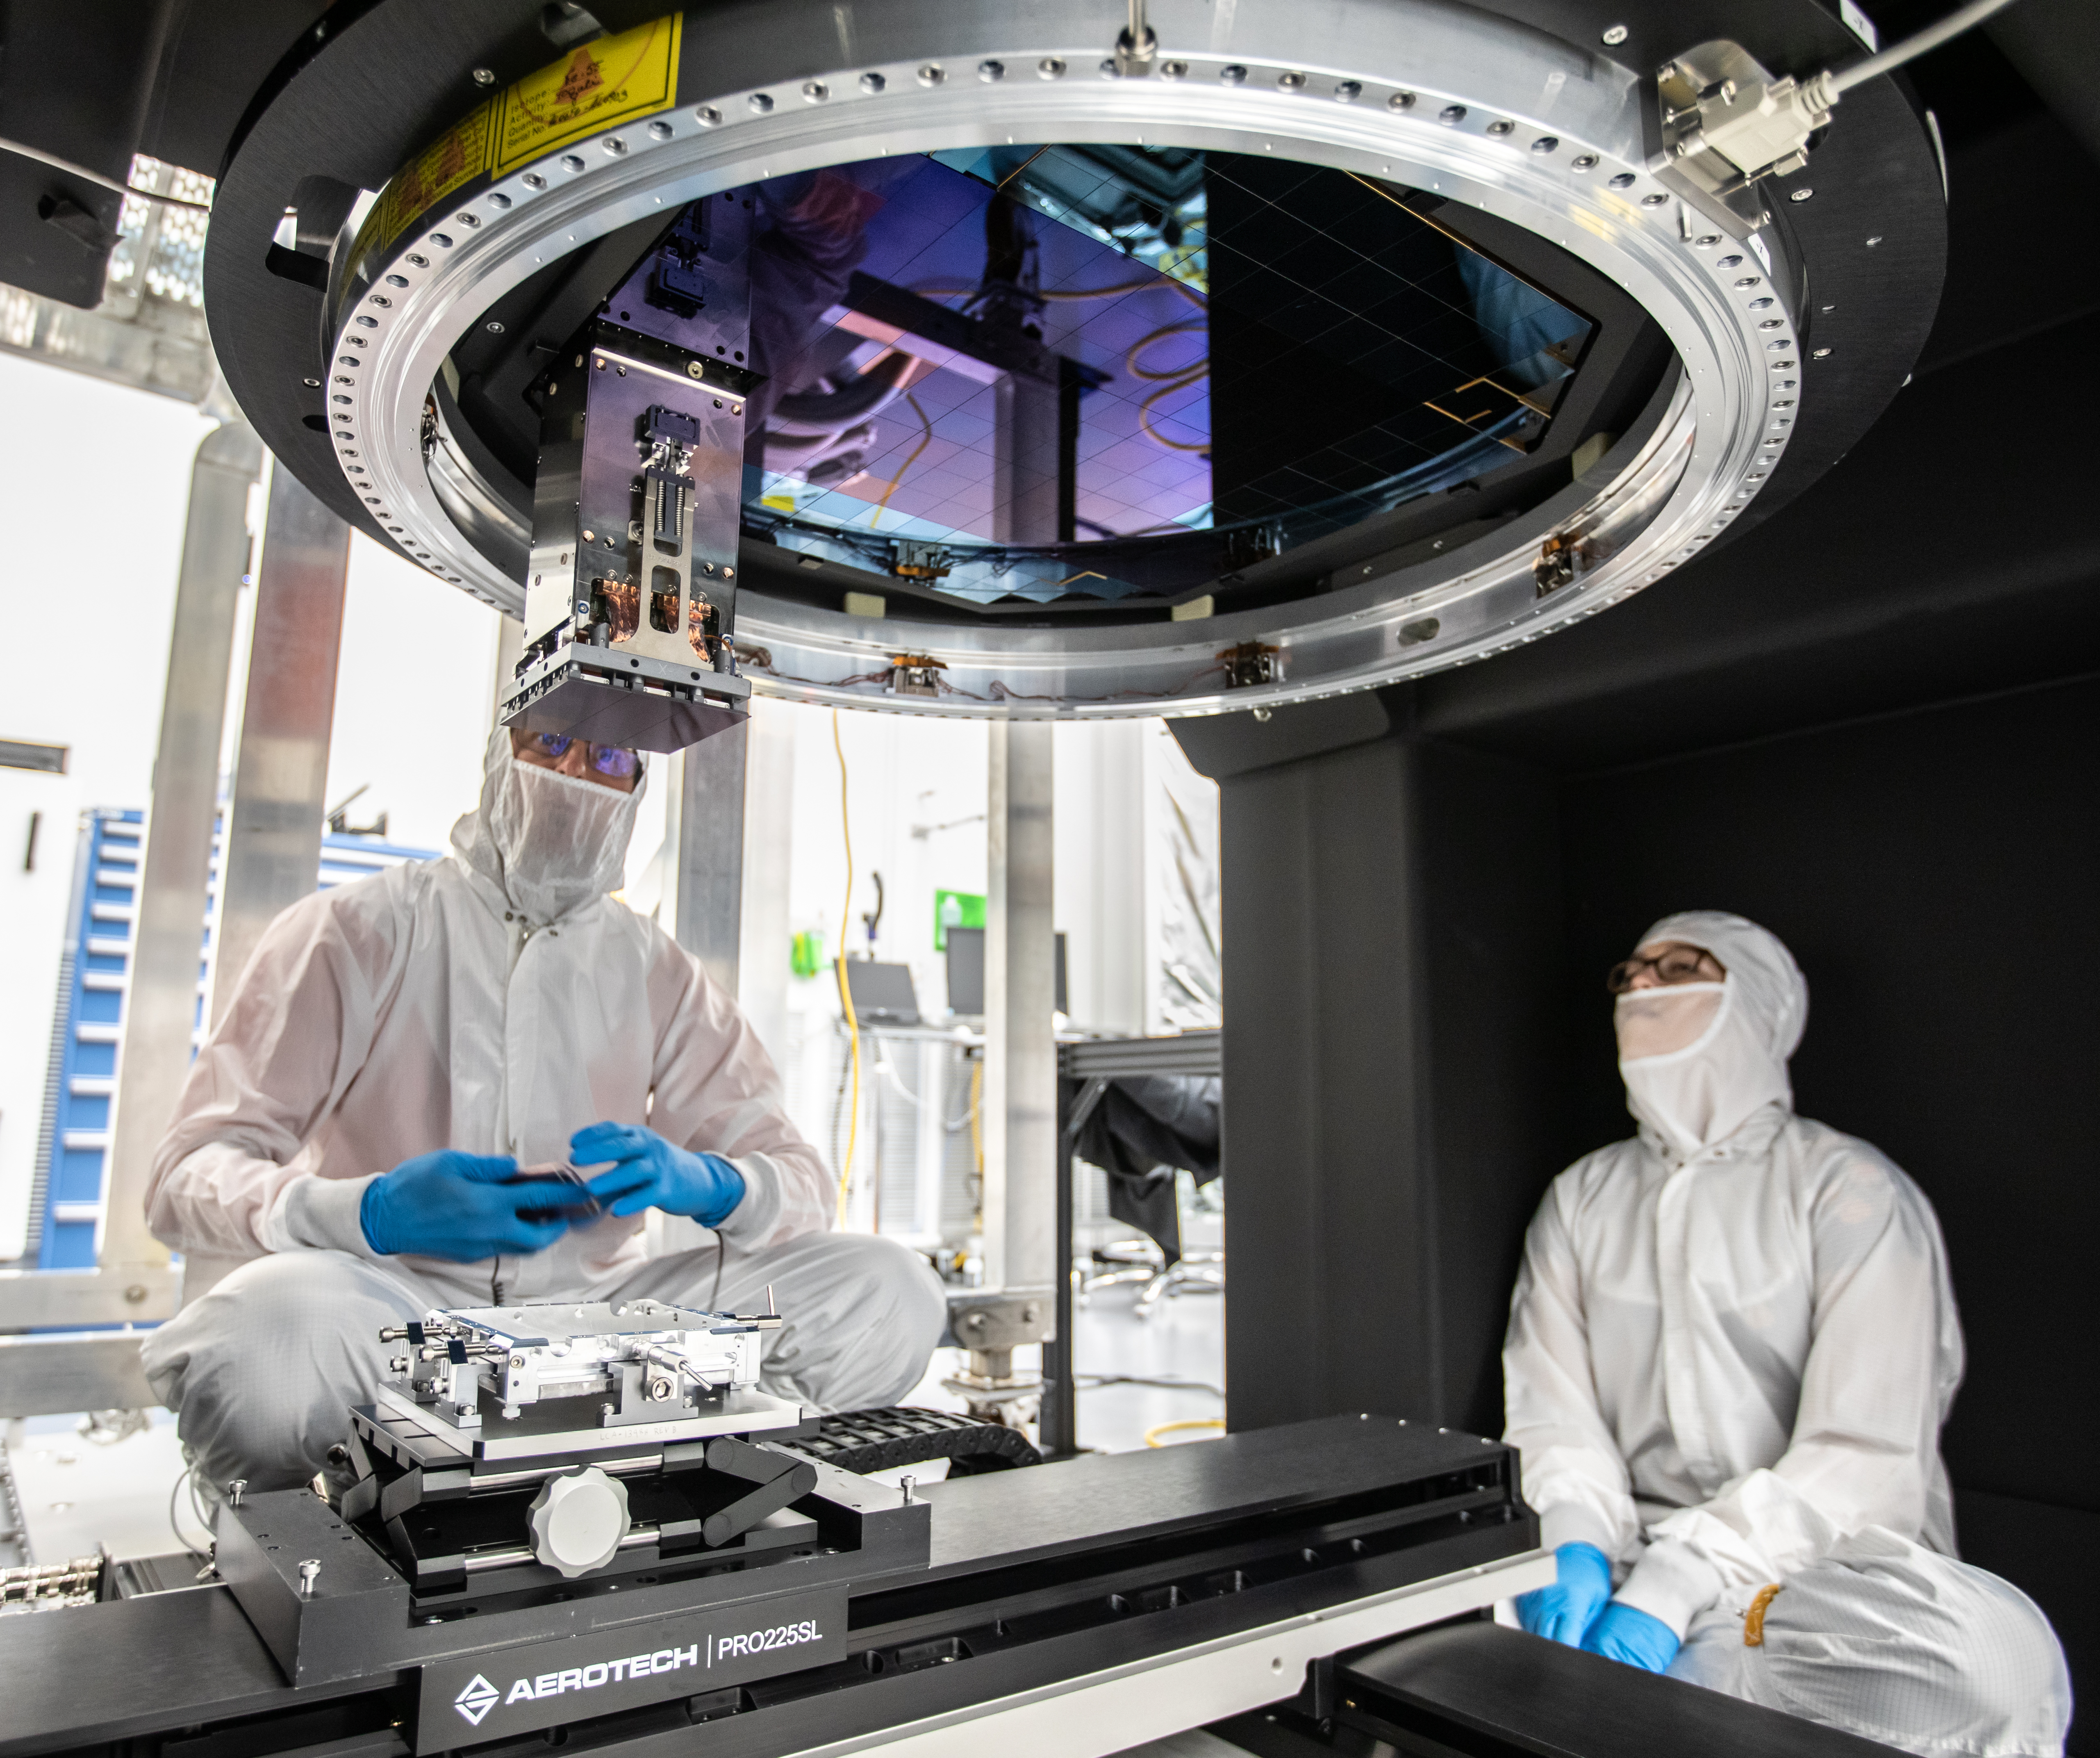

Vera C. Rubin Observatory LSST Camera Focal Plane Build 137

Installing RTM 21 of 21 to complete the 3.2GP array of CCDs.

Credit: Jacqueline Orrell/SLAC National Accelerator Laboratory